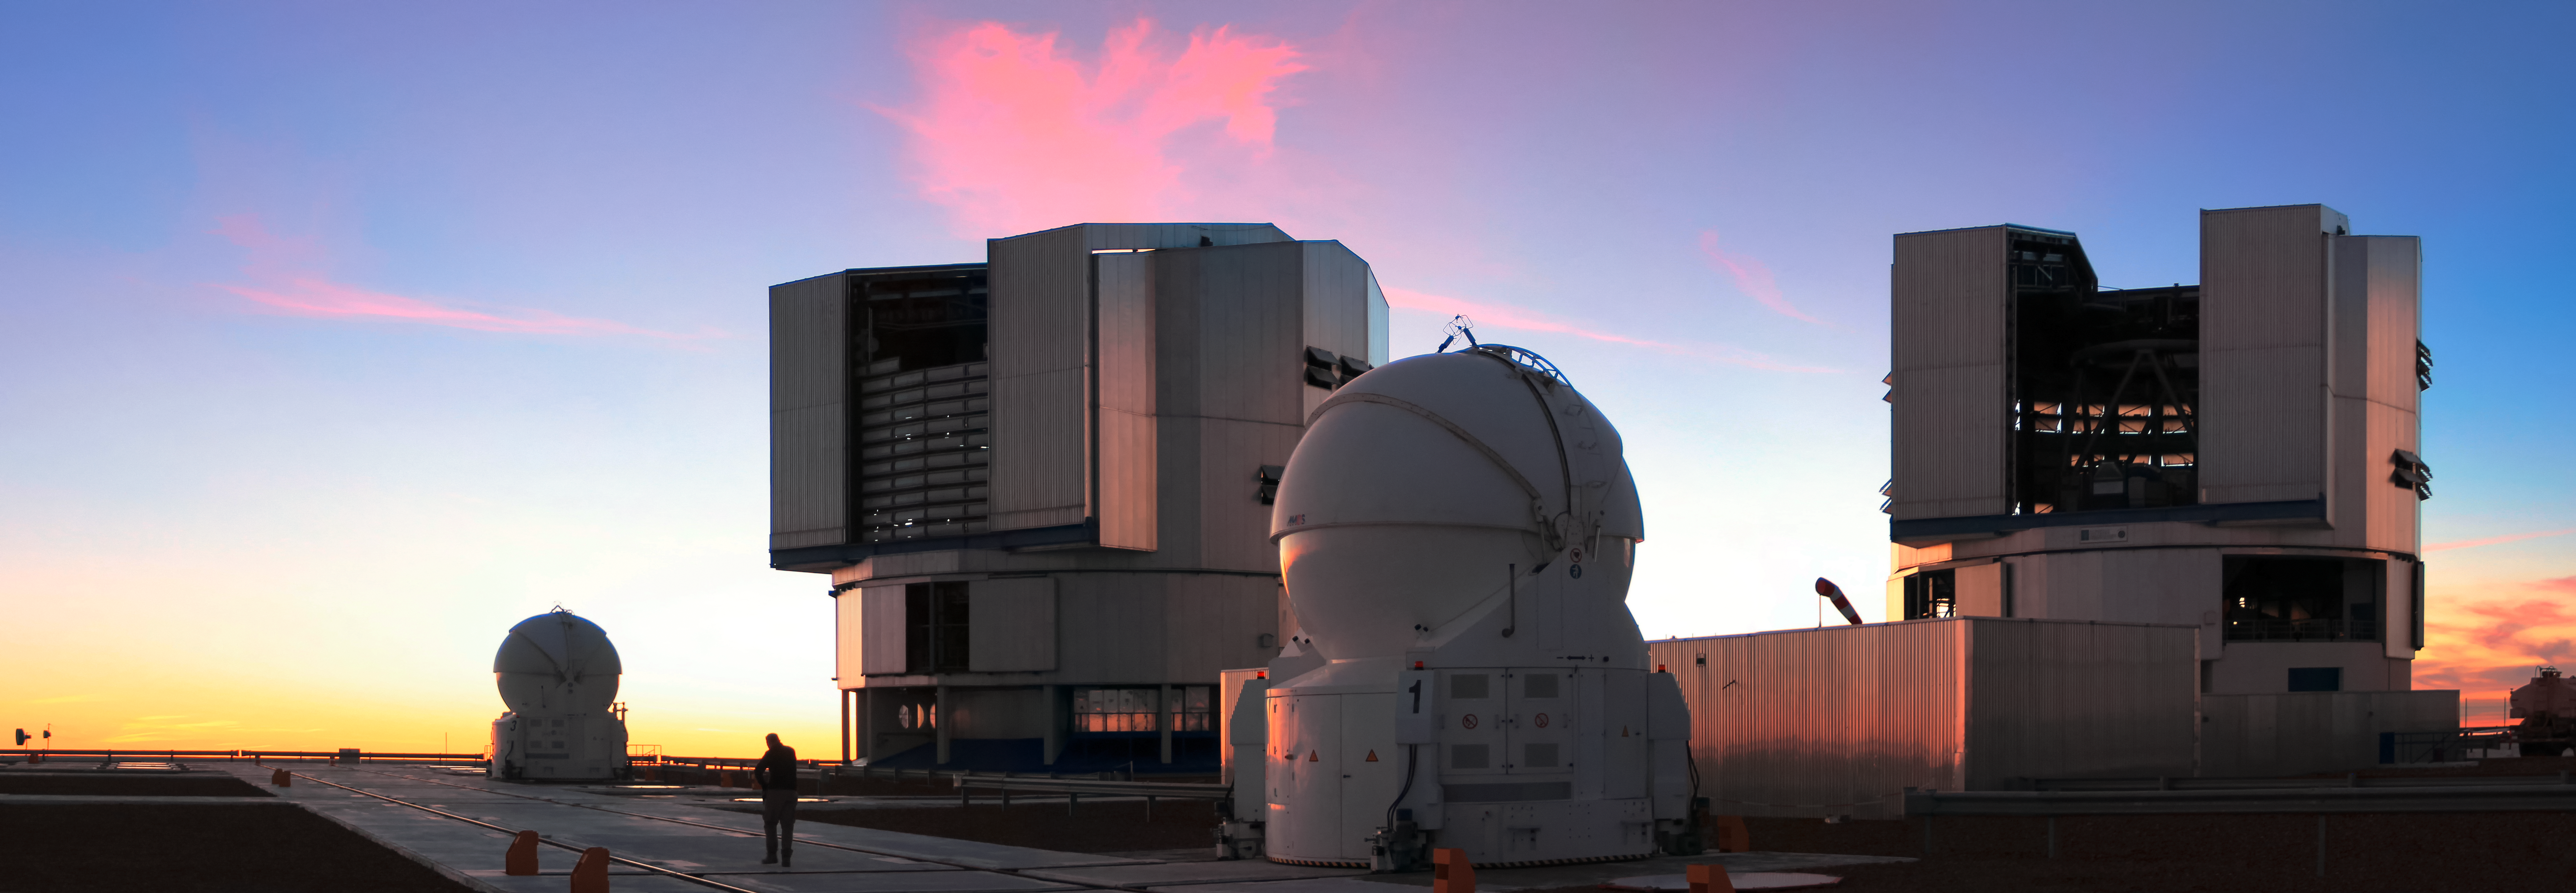

ESO's Very Large Telescope (VLT)

Two of the four Unit Telescopes (UT) and two Auxiliary Telescopes (AT) of ESO's Very Large Telescope (VLT) are seen at sunset on ESO's Paranal Observatory in northern Chile. A silhouetted human figure can be seen for scale.

Credit: D. Schreiner and S. Degezelle/ESO